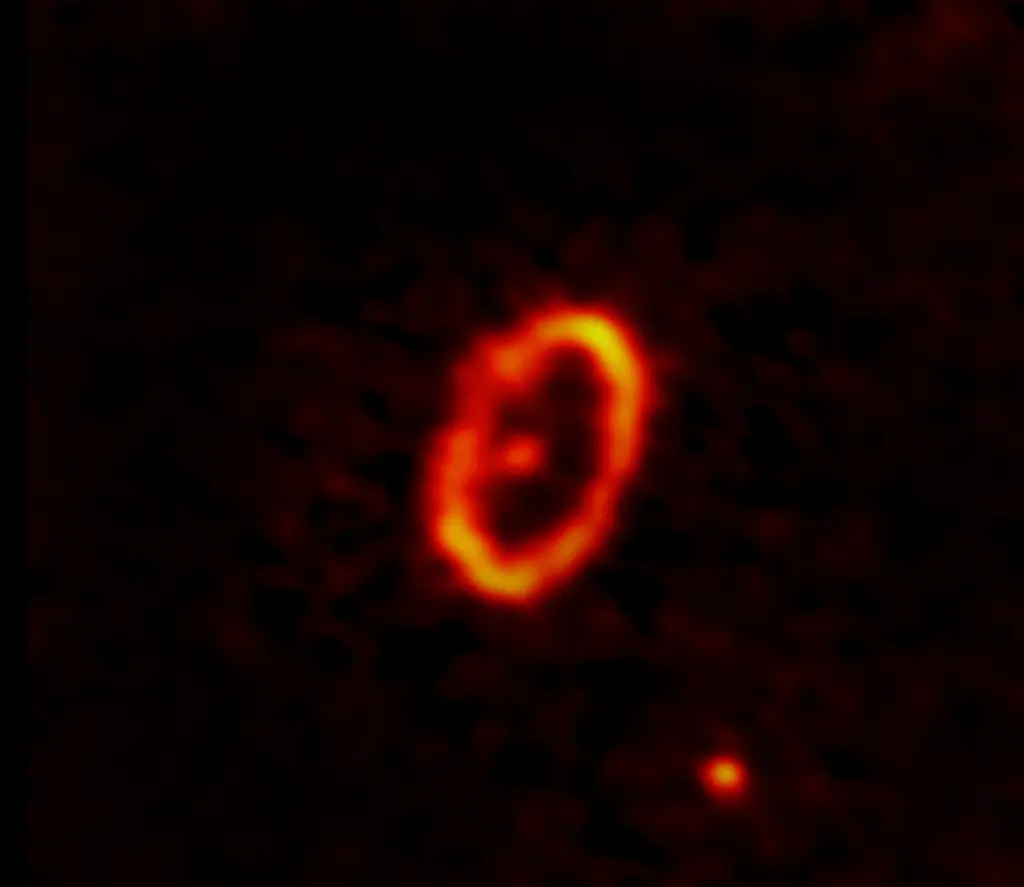

First millimeter-wavelength image of HD 53143 reveals marked eccentricity

While studying HD 53143— a roughly billion-year-old Sun-like star— in millimeter-wavelengths for the first time, scientists discovered that the star's debris disk is highly eccentric. Unlike ring-shaped debris disks, in which the star sits in the center, HD 53143 is located at one foci of an elliptical-shaped disk and is shown as the unresolved dot below and left of the center. Scientists believe a second unresolved dot in the north of this image to be a planet that is perturbing and shaping the debris disk.

Credit: ALMA (ESO/NAOJ/NRAO)/M. MacGregor (U. Colorado Boulder); S. Dagnello (NRAO/AUI/NSF)